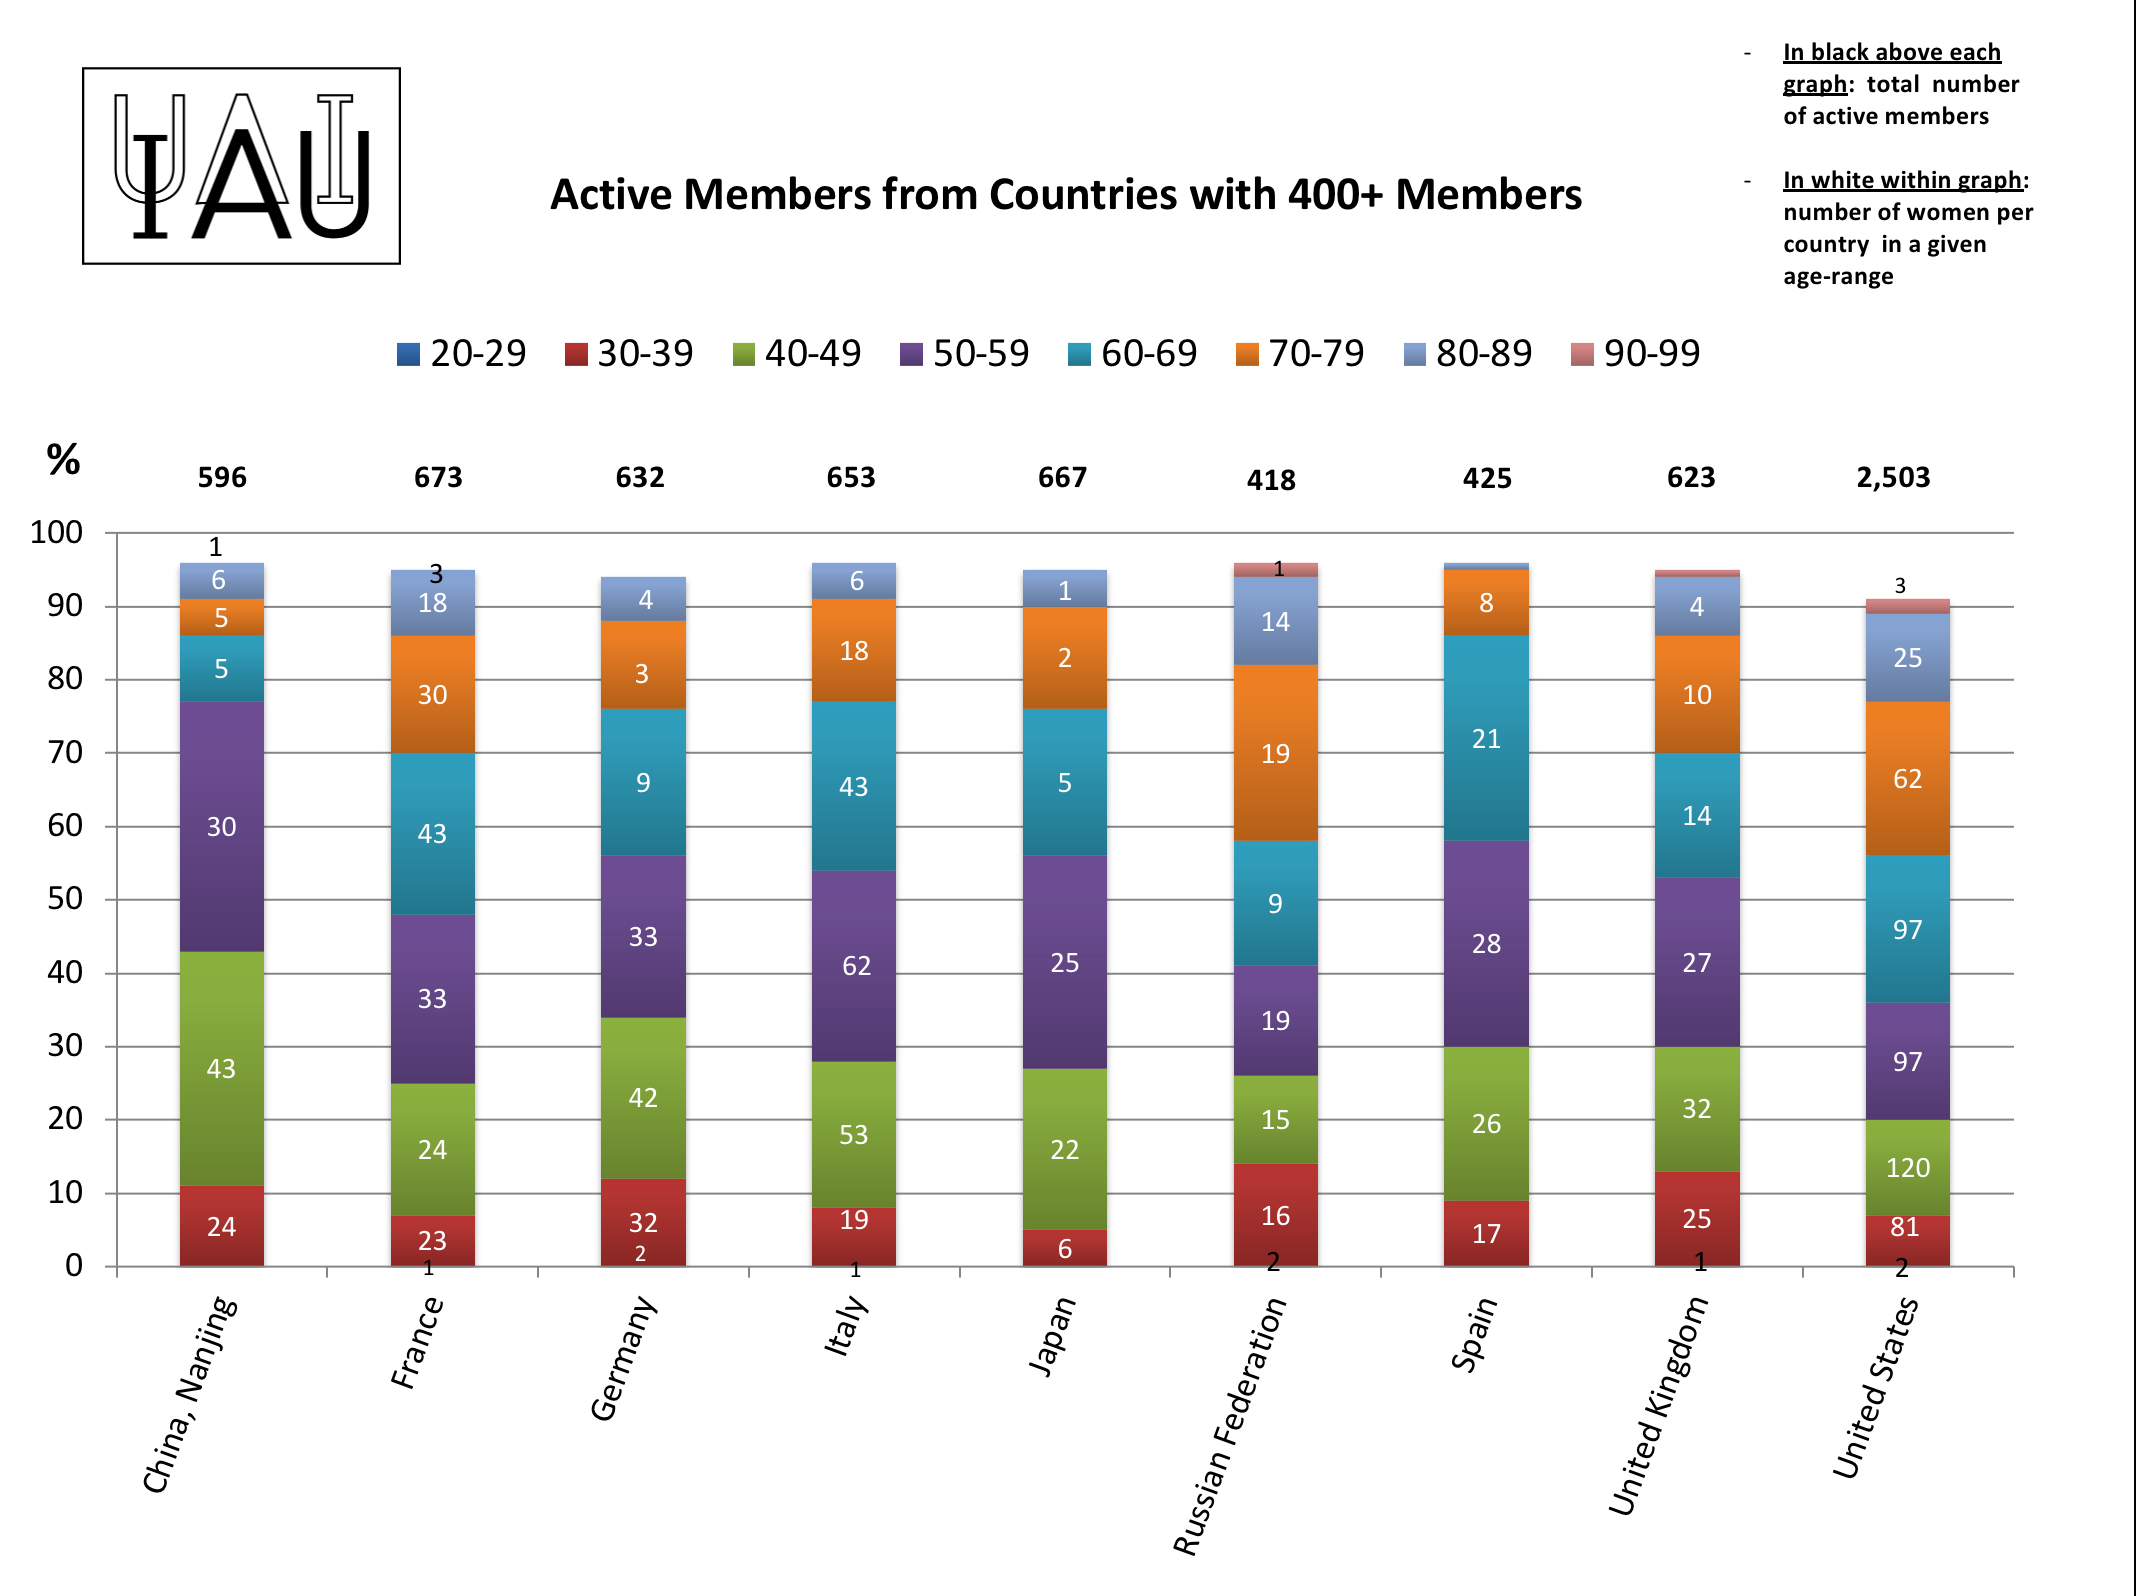

Active members from countries with more than 400 members

IAU active members from countries with more than 400 members.

Credit: IAU